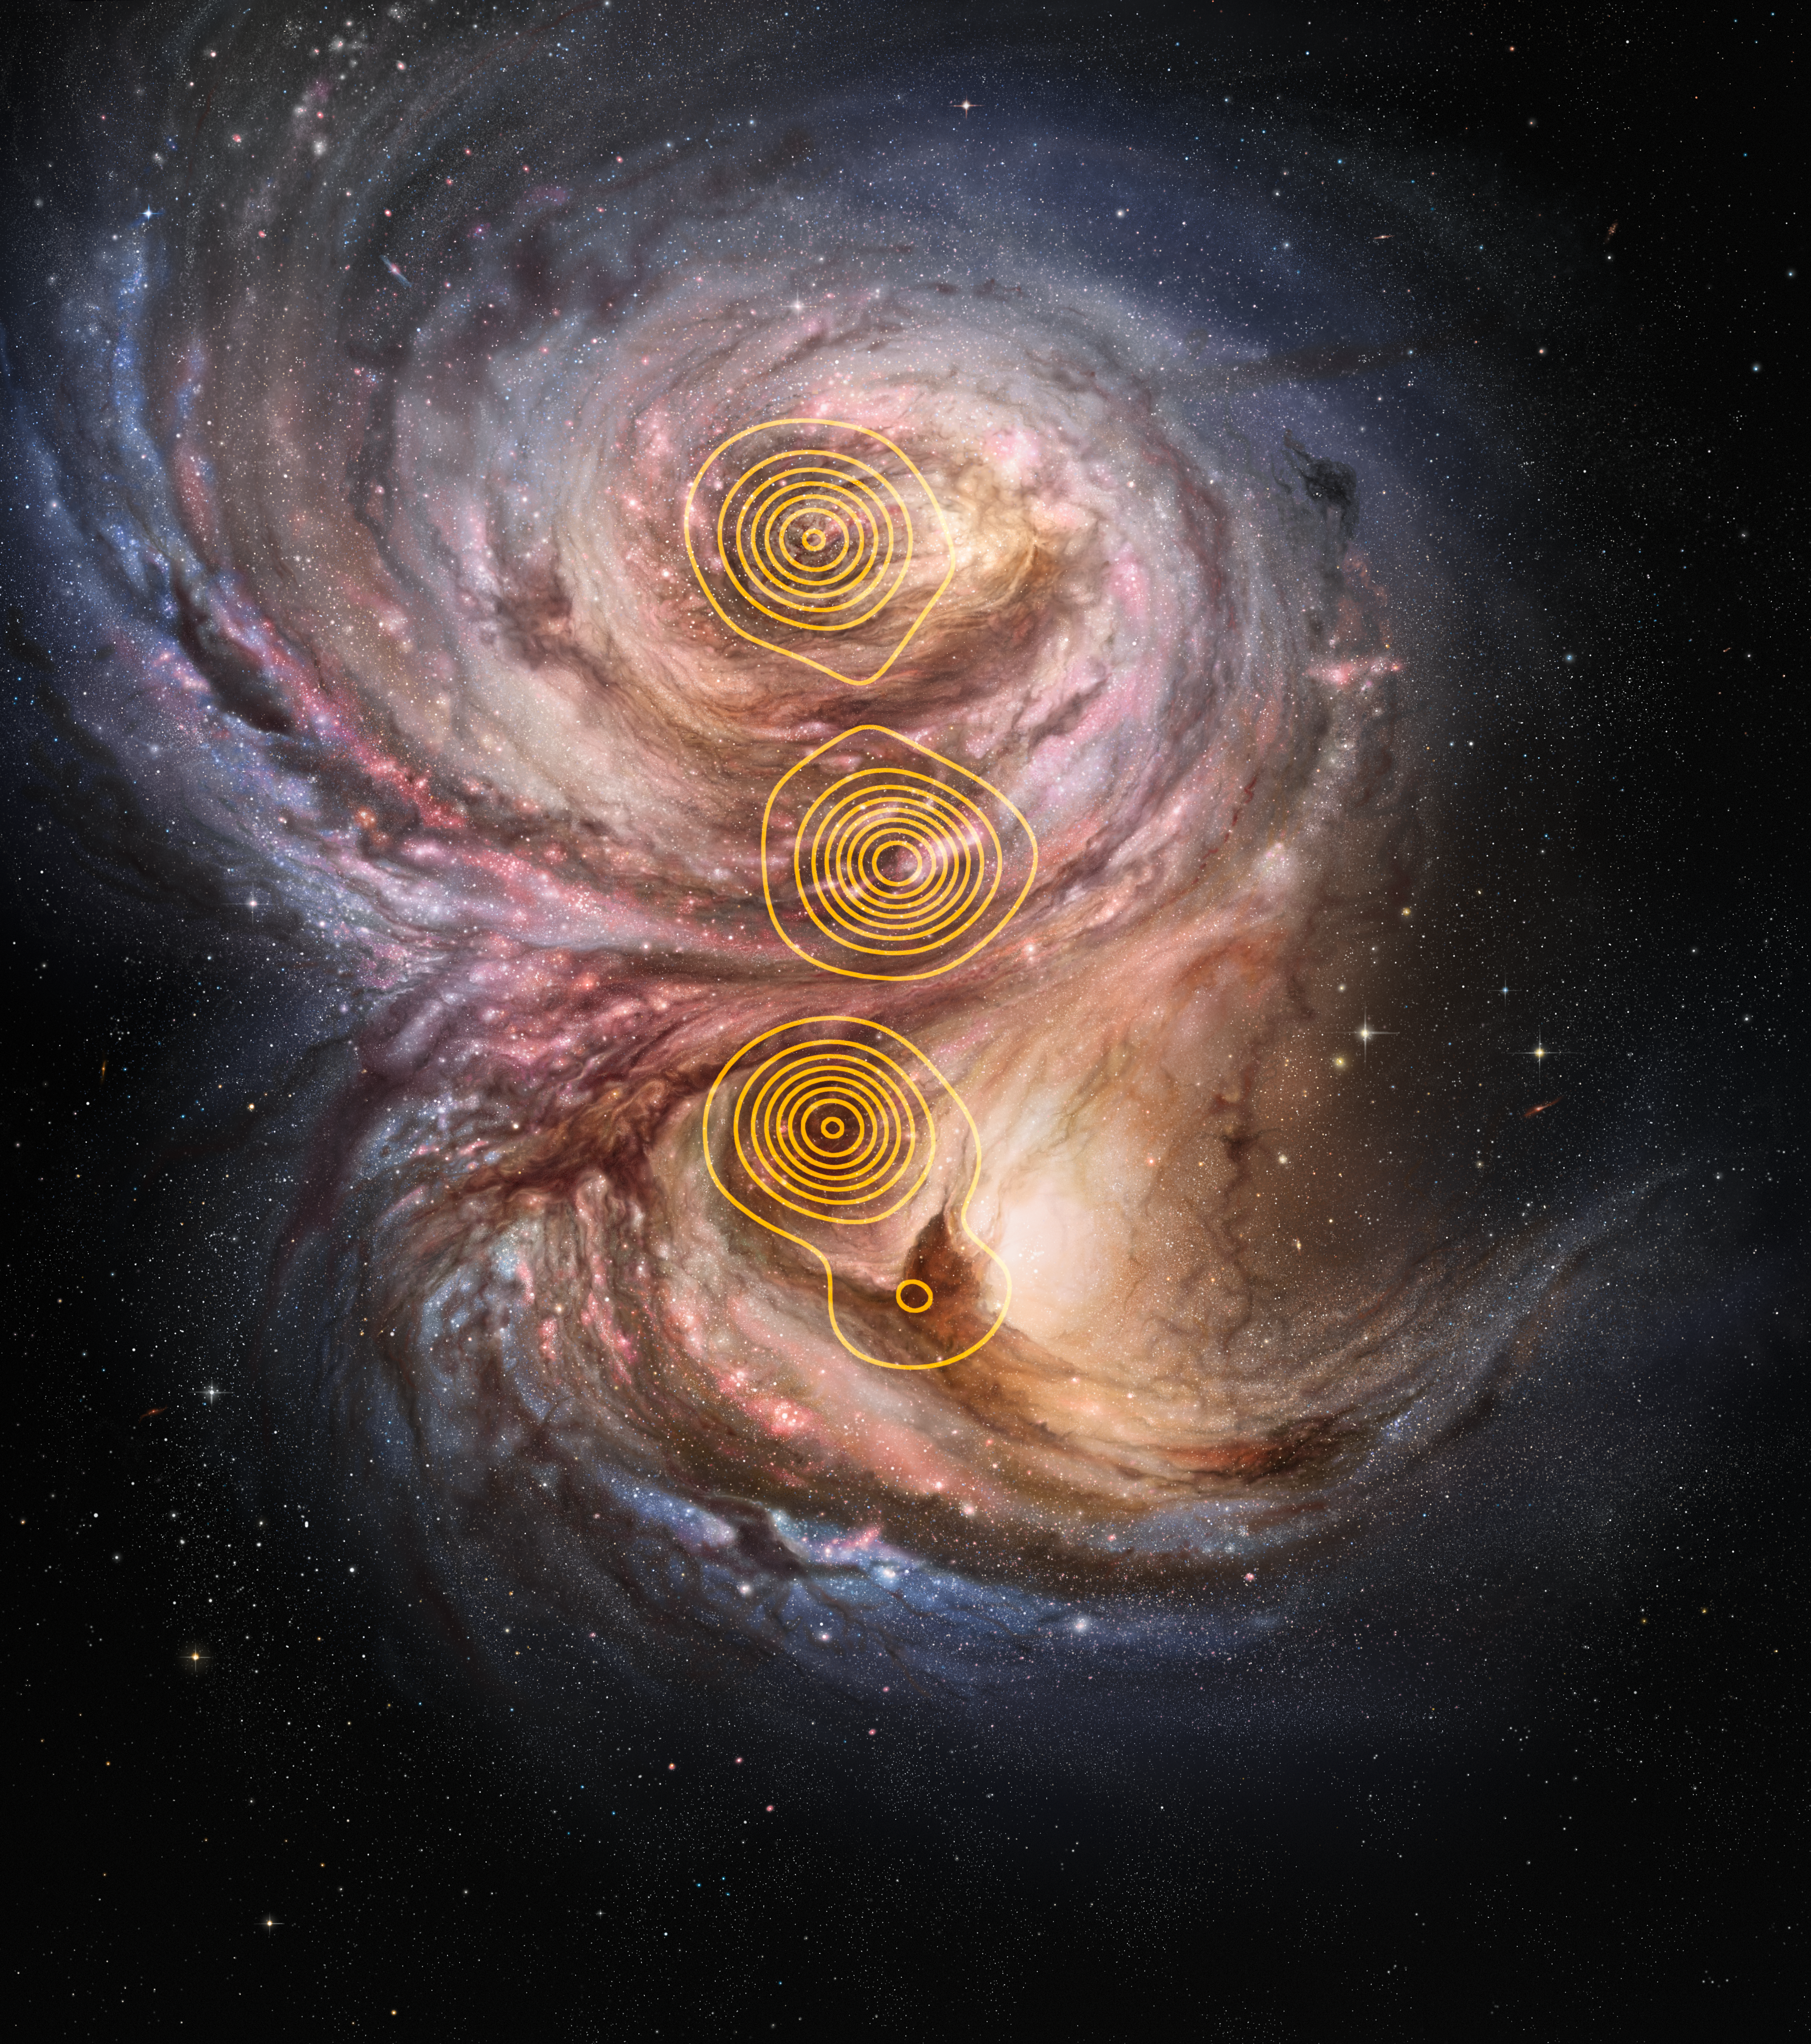

Star factories in the distant Universe (artist’s impression)

This artist’s impression of the distant galaxy SMM J2135-0102 shows large bright clouds a few hundred light-years in size, which are regions of active star formation, These “star factories” are similar in size to those in the Milky Way, but one hundred times more luminous, suggesting that star formation in the early life of these galaxies is a much more vigorous process than typically found in local galaxies. The overlaid contours show the structure of the galaxy as reconstructed from gravitationally lensed observations with the Submillimeter Array.

Credit: ESO/M. Kornmesser/M. Swinbank et al.